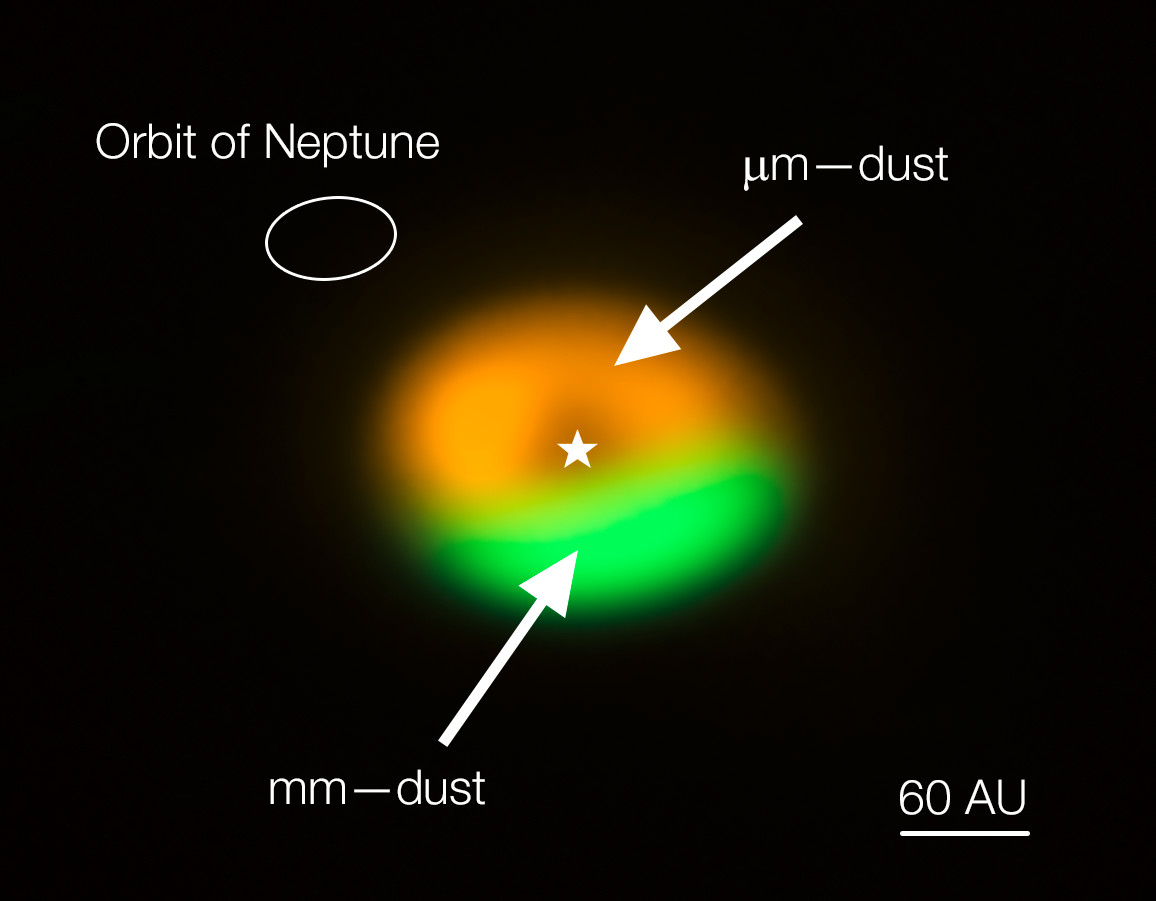

ALMA image of dust trap/comet factory around Oph-IRS 48 (annotat

Annotated image from the Atacama Large Millimeter/submillimeter Array (ALMA) showing the dust trap in the disc that surrounds the system Oph-IRS 48. The dust trap provides a safe haven for the tiny dust particles in the disc, allowing them to clump together and grow to sizes that allow them to survive on their own. The green area is the dust trap, where the bigger particles accumulate. The size of the orbit of Neptune is shown in the upper left corner to show the scale.

Credit: ALMA (ESO/NAOJ/NRAO)/Nienke van der Marel